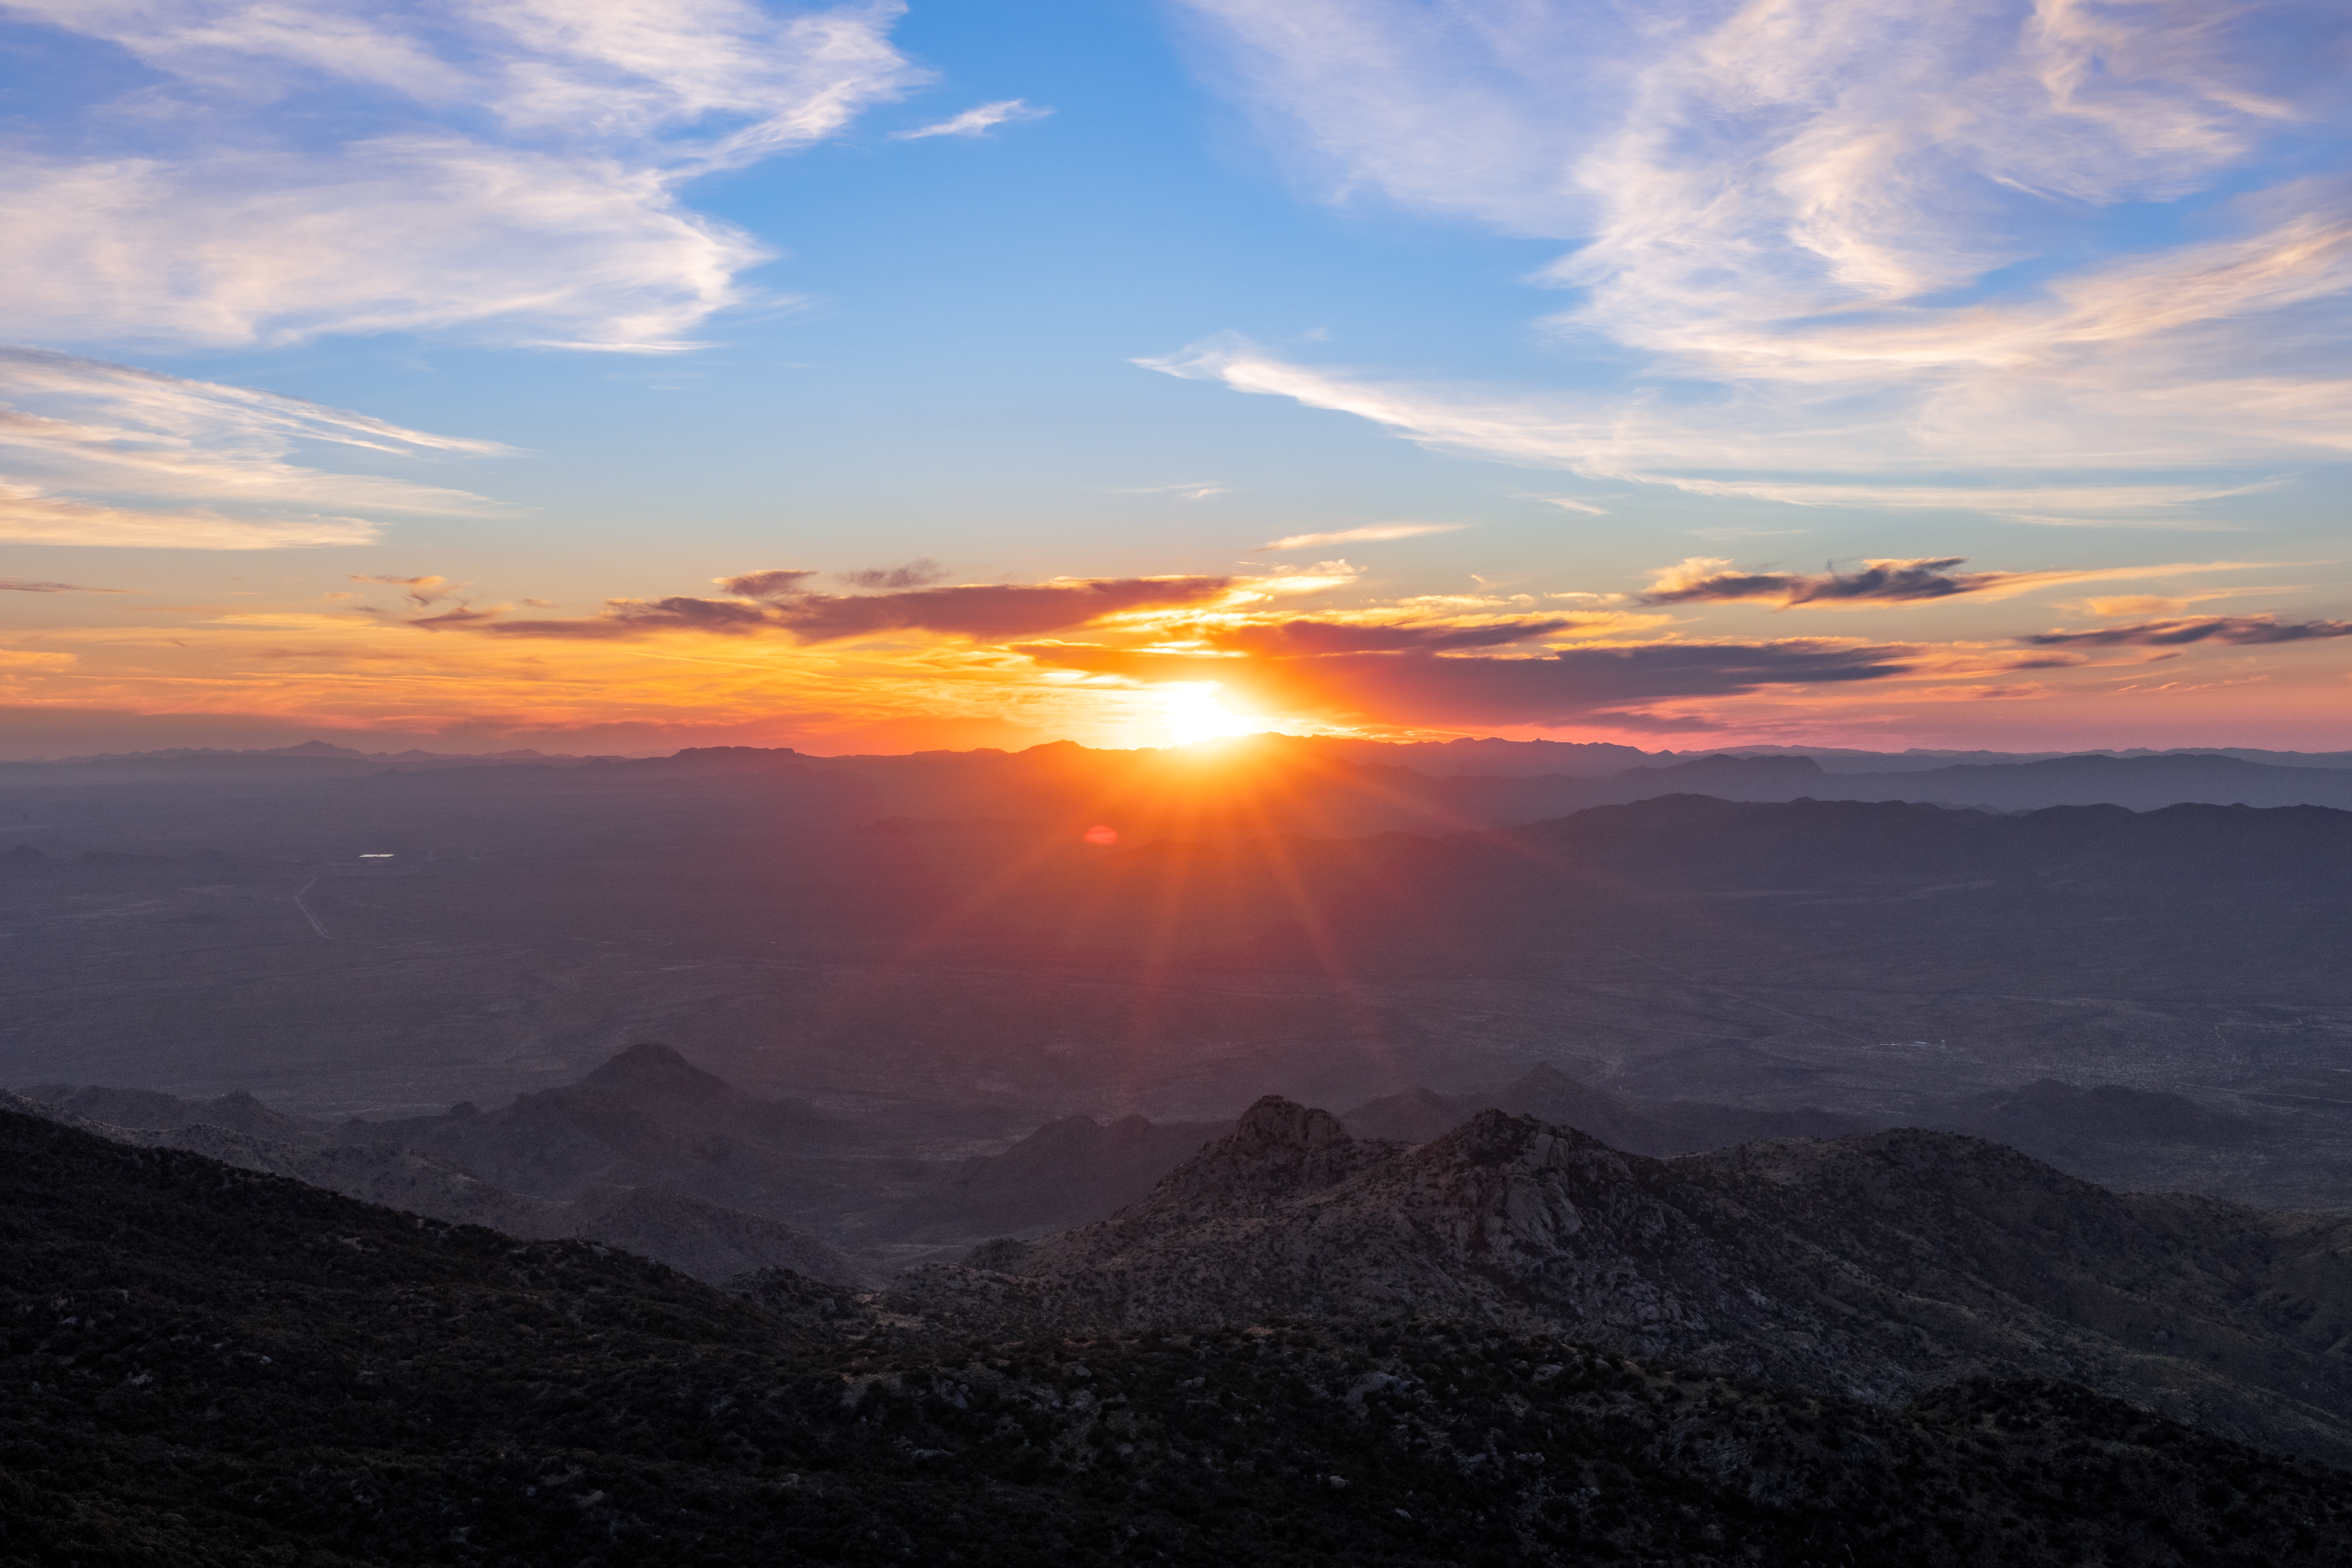

Sunset at Kitt Peak National Observatory

The sun setting behind the clouds, sunbeams distinct and visible, behind Kitt Peak National Observatory in Arizona.

Credit: KPNO/NOIRLab/NSF/AURA/T. Slovinský